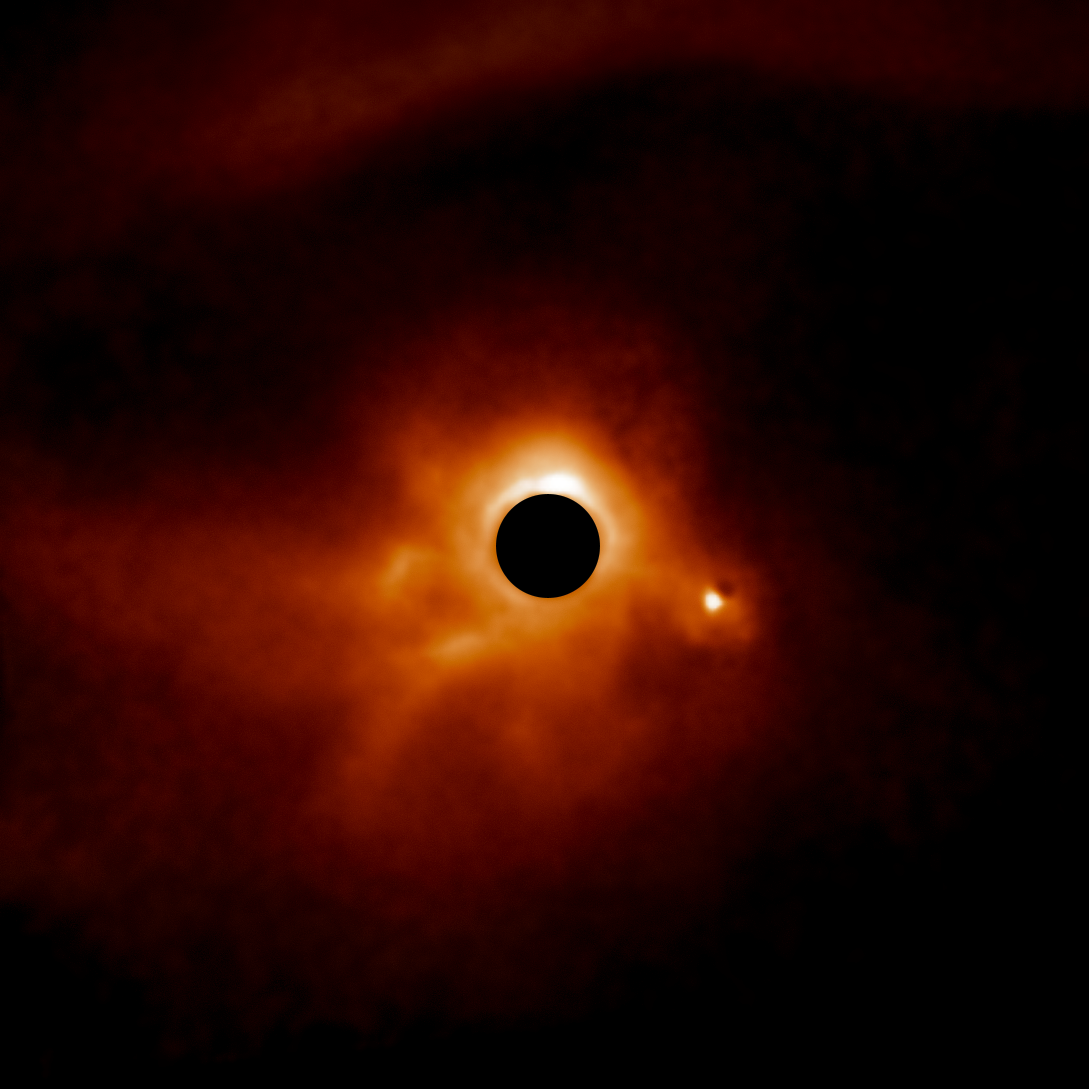

Dusty disk around MWC 789

The dusty disk around MWC 789 is part of a survey of 44 young massive stars to investigate planet formation shows dusty, swirling disks — likely to become new solar systems. The image was taken with the Gemini Planet Imager (GPI) instrument on the Gemini South telescope of the International Gemini Observatory, a Program of NSF NOIRLab.

Credit: International Gemini Observatory/NOIRLab/NSF/AURA/E. Rich (Michigan University)